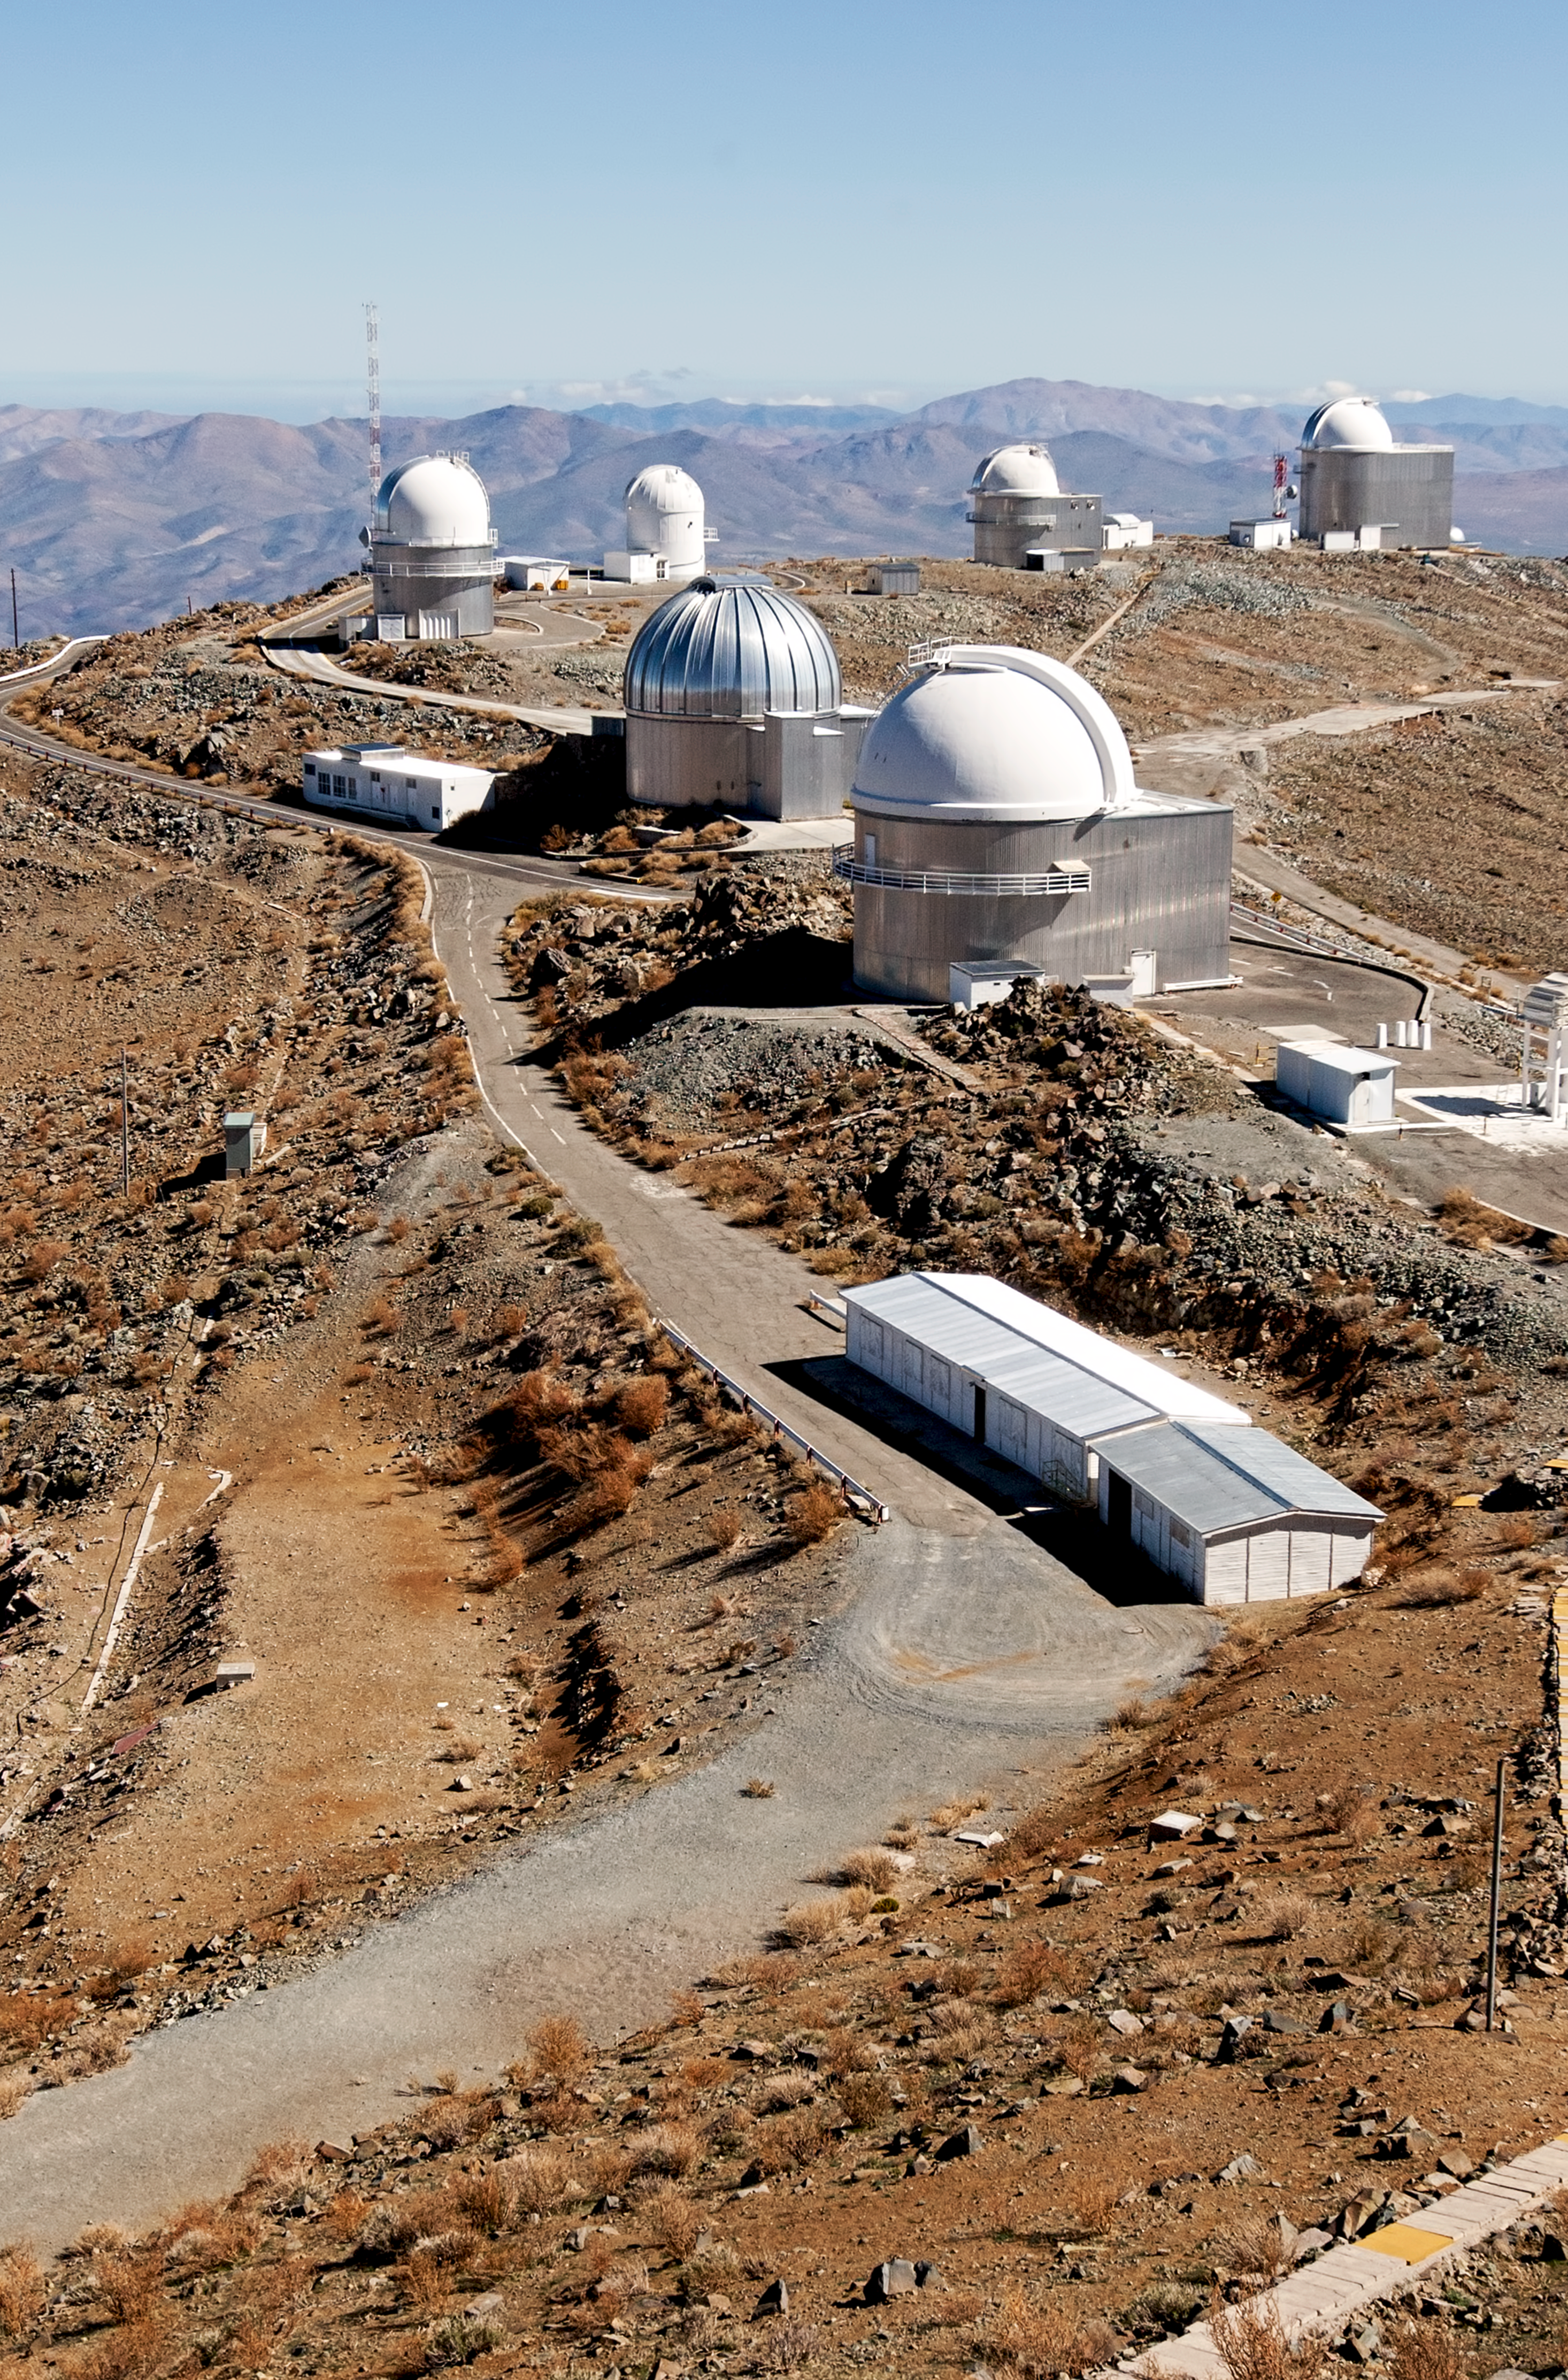

A window to the past — La Silla's transformation through time

This is the present-day image from the “then and now” Picture of the Week, “A Window to the Past — La Silla’s transformation through time.”

Credit: ESO